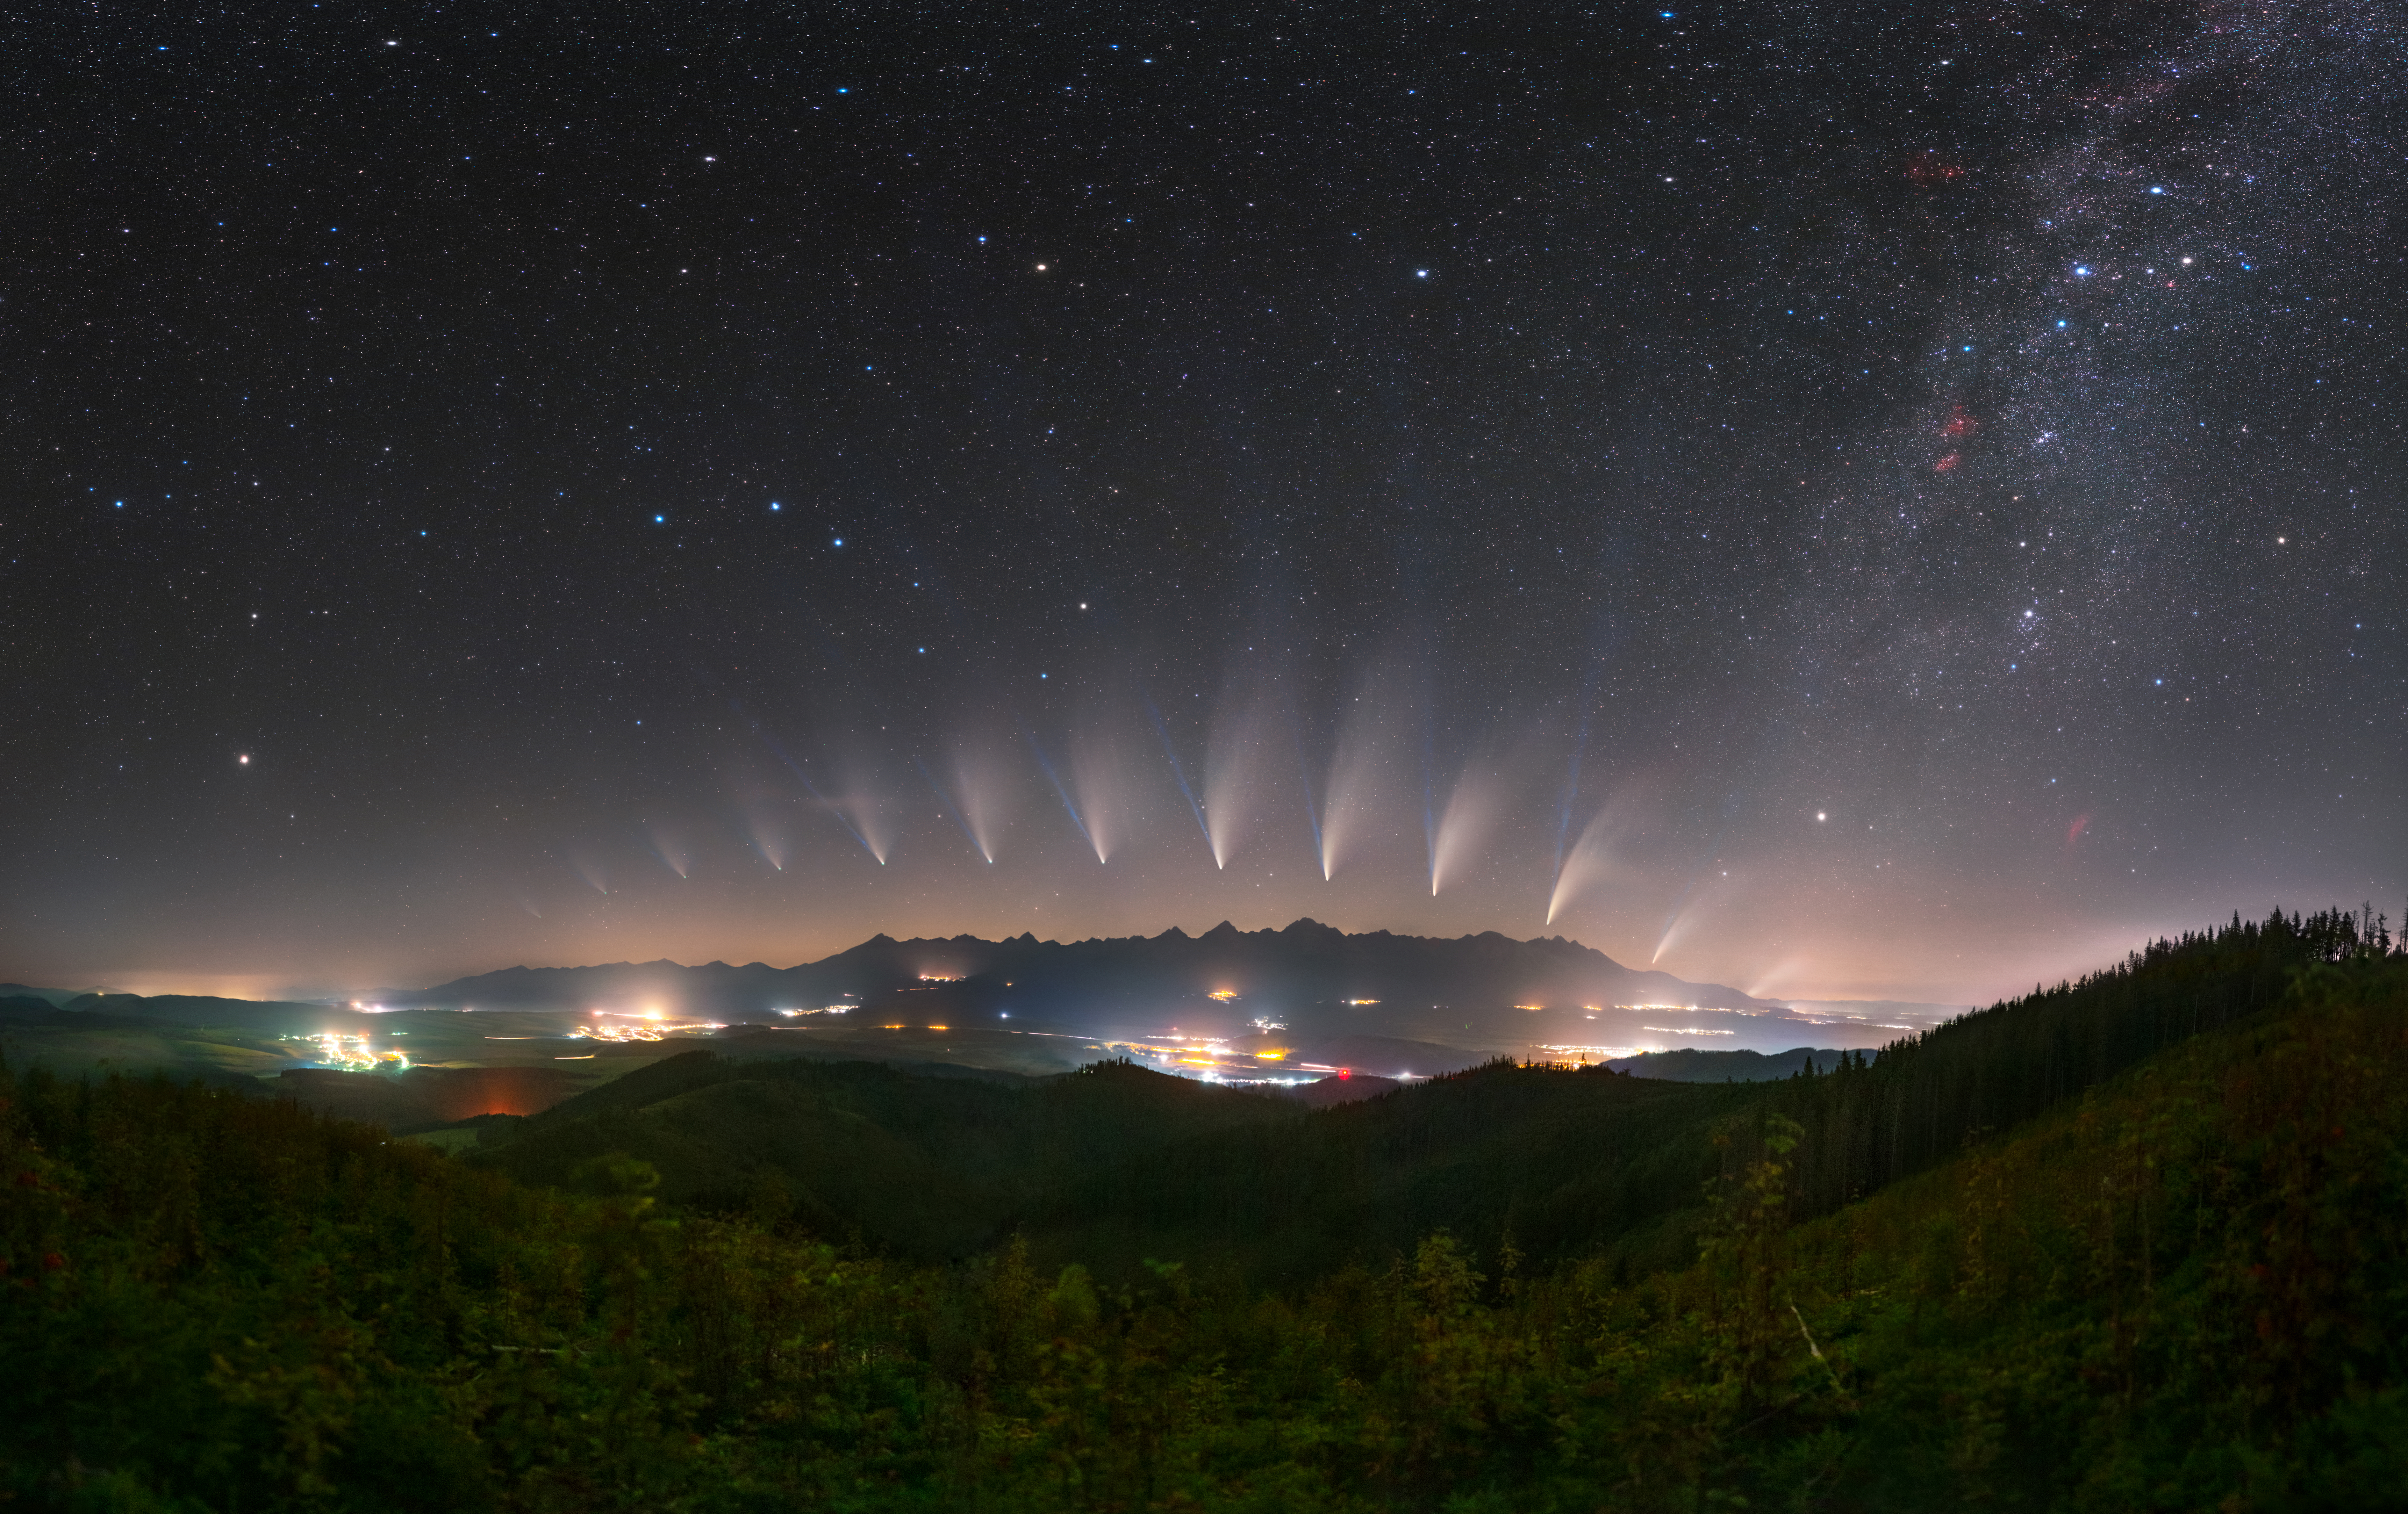

Comets, First Place

First place in the 2021 IAU OAE Astrophotography Contest, category Comets: Neowise’s metamorphosis, by Tomáš Slovinský and Petr Horálek, Slovakia.

This image uses the chronophotography technique to capture the evolution of the comet C/2020 F3 (Neowise) over time, as it became visible in the northern skies in July 2020. Orbits of comets are extremely elliptical, which means that during part of their orbit they get close to the Sun. As a comet approaches the Sun, it gets heated, releases gas and dust creating an envelope or coma around the nucleus. The solar wind and photons (particles of electromagnetic radiation) interact with the coma producing the cometary tail, which can be seen clearly in this image. The tail of a comet always points away from the Sun, and extends as much as tens of millions of kilometres. This tail has two parts: the relatively straight bluish gas (ion or plasma) tail, which is made up of charged particles interacting with the magnetic fields of the solar wind; and the whitish dust tail compose of very small dust particles that are pushed by the radiation pressure from the Sun into a curve due to their slower speeds. Two regions in the Solar System are often associated with being “storehouses” of comets: the Kuiper Belt and the Oort Cloud. Comets with periods up to about two hundred years come from the Kuiper belt, a reservoir of cometary nuclei material with a disk-like shape located beyond Neptune. Longer period comets come from the Oort cloud, another huge reservoir of icy objects, with a spherical shape surrounding the Solar System. The outer limit of the Oort Cloud is not known as yet, but it could be as much as 10 thousand times the Sun-Earth distance, or even more. Due to gravitational disturbances, some of these cometary nuclei might be ejected towards the inner regions of the Solar System, sometimes approaching the Earth, offering some of the most spectacular views of a celestial body. The image also shows some prominent constellations and asterisms like the Big and Little Dippers, and also the North (Pole) Star – Polaris. This mosaic image was taken in different locations in Slovakia, Czech Republic and Greece from 9th of July 2020 (first comet image on the right) and 2nd of August 2020 (last image of the comet on the left), and finally stacked with a background image taken from the Kozi Kamen mount in Slovakia.

Credit: Tomáš Slovinský and Petr Horálek/IAU OAE